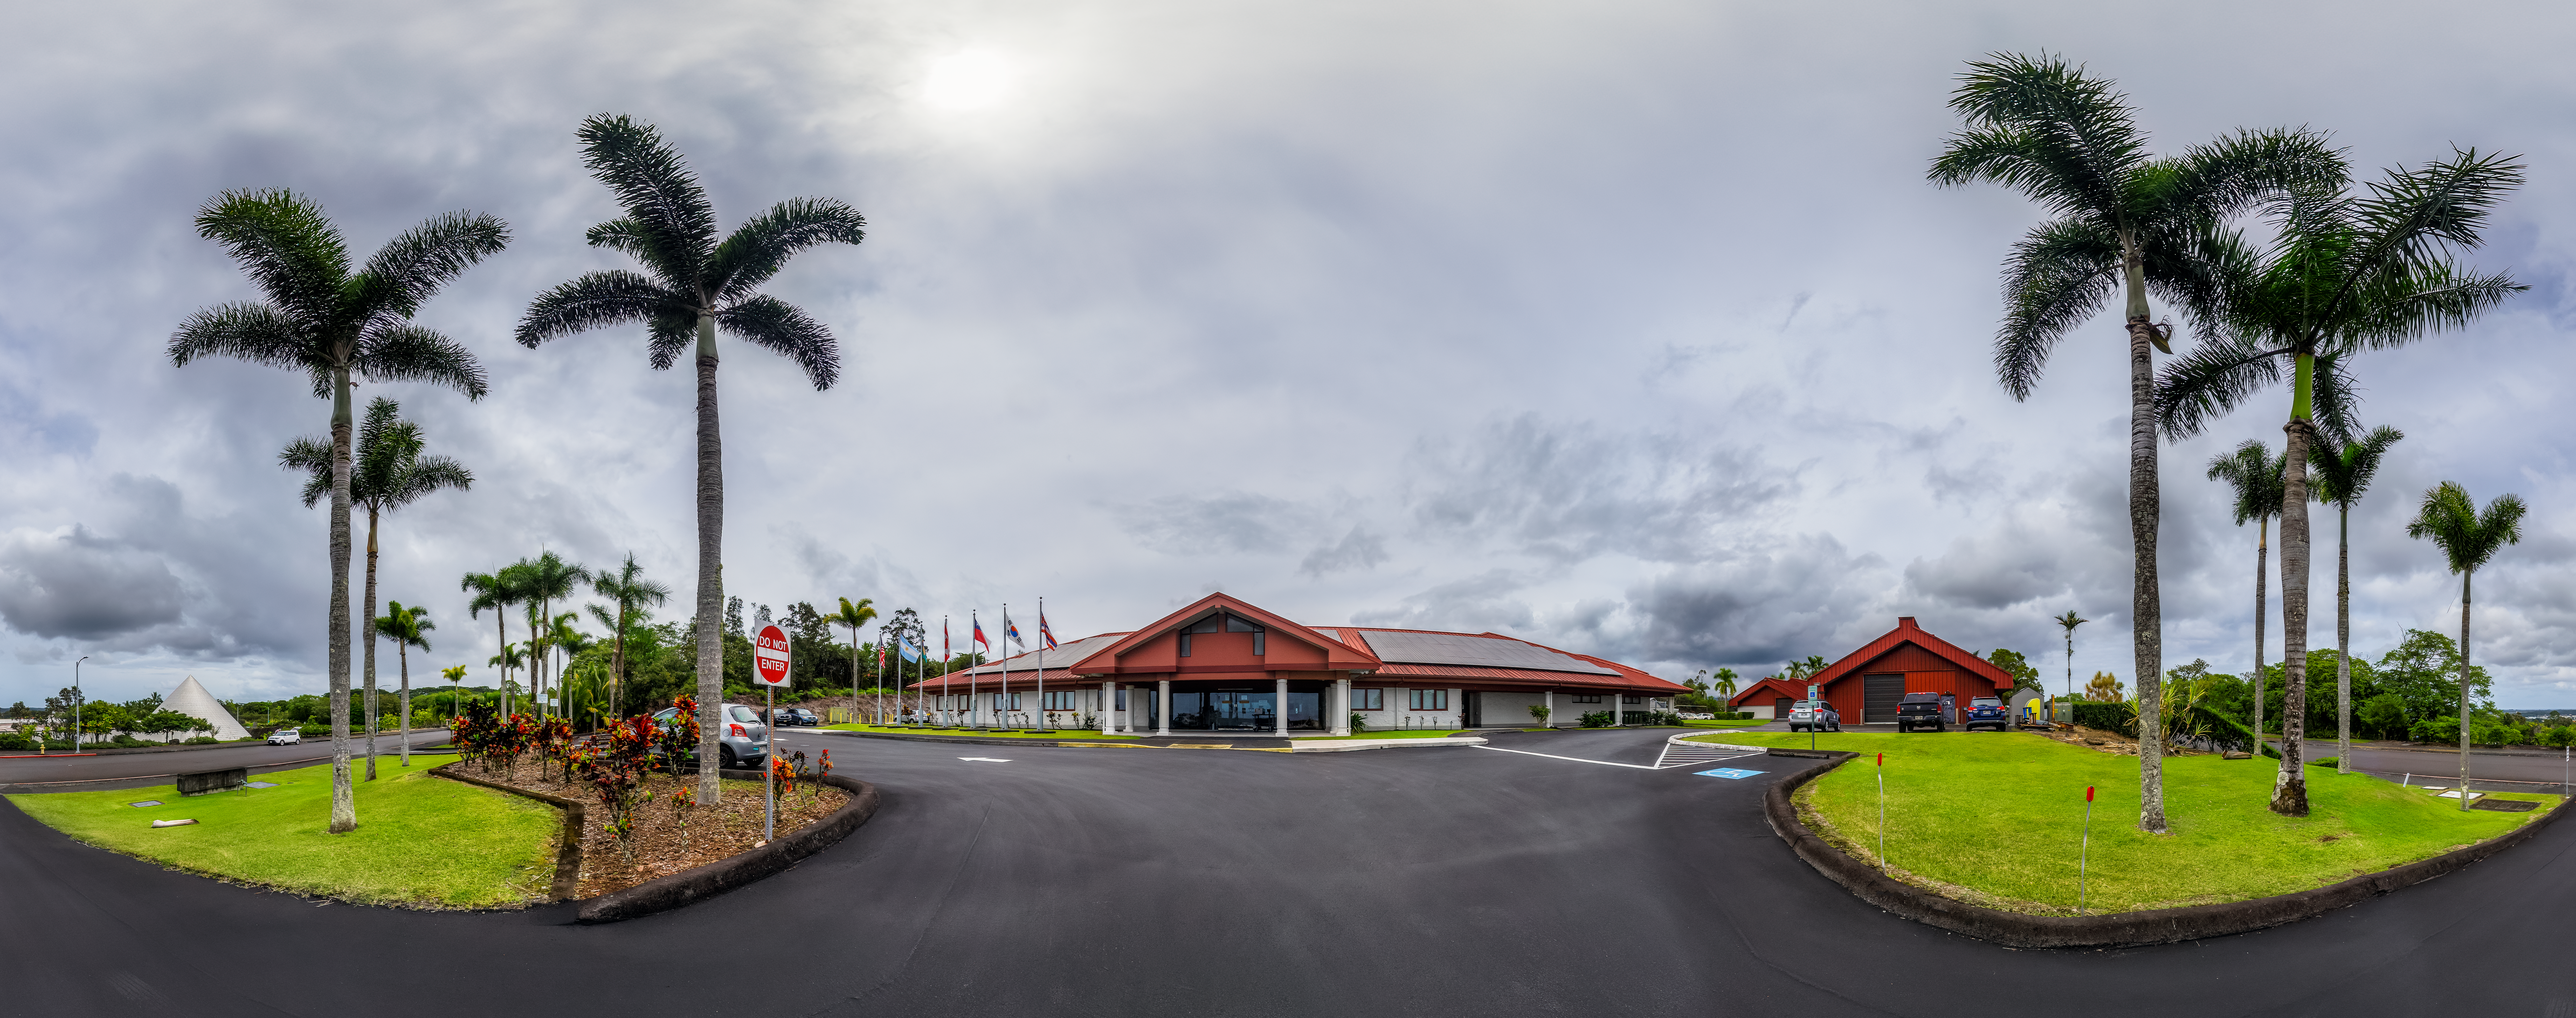

Gemini North Hilo Base Facility

The Gemini North Hilo Base Facility in Hawaiʻi.

Credit: International Gemini Observatory/NOIRLab/NSF/AURA/P. Horálek